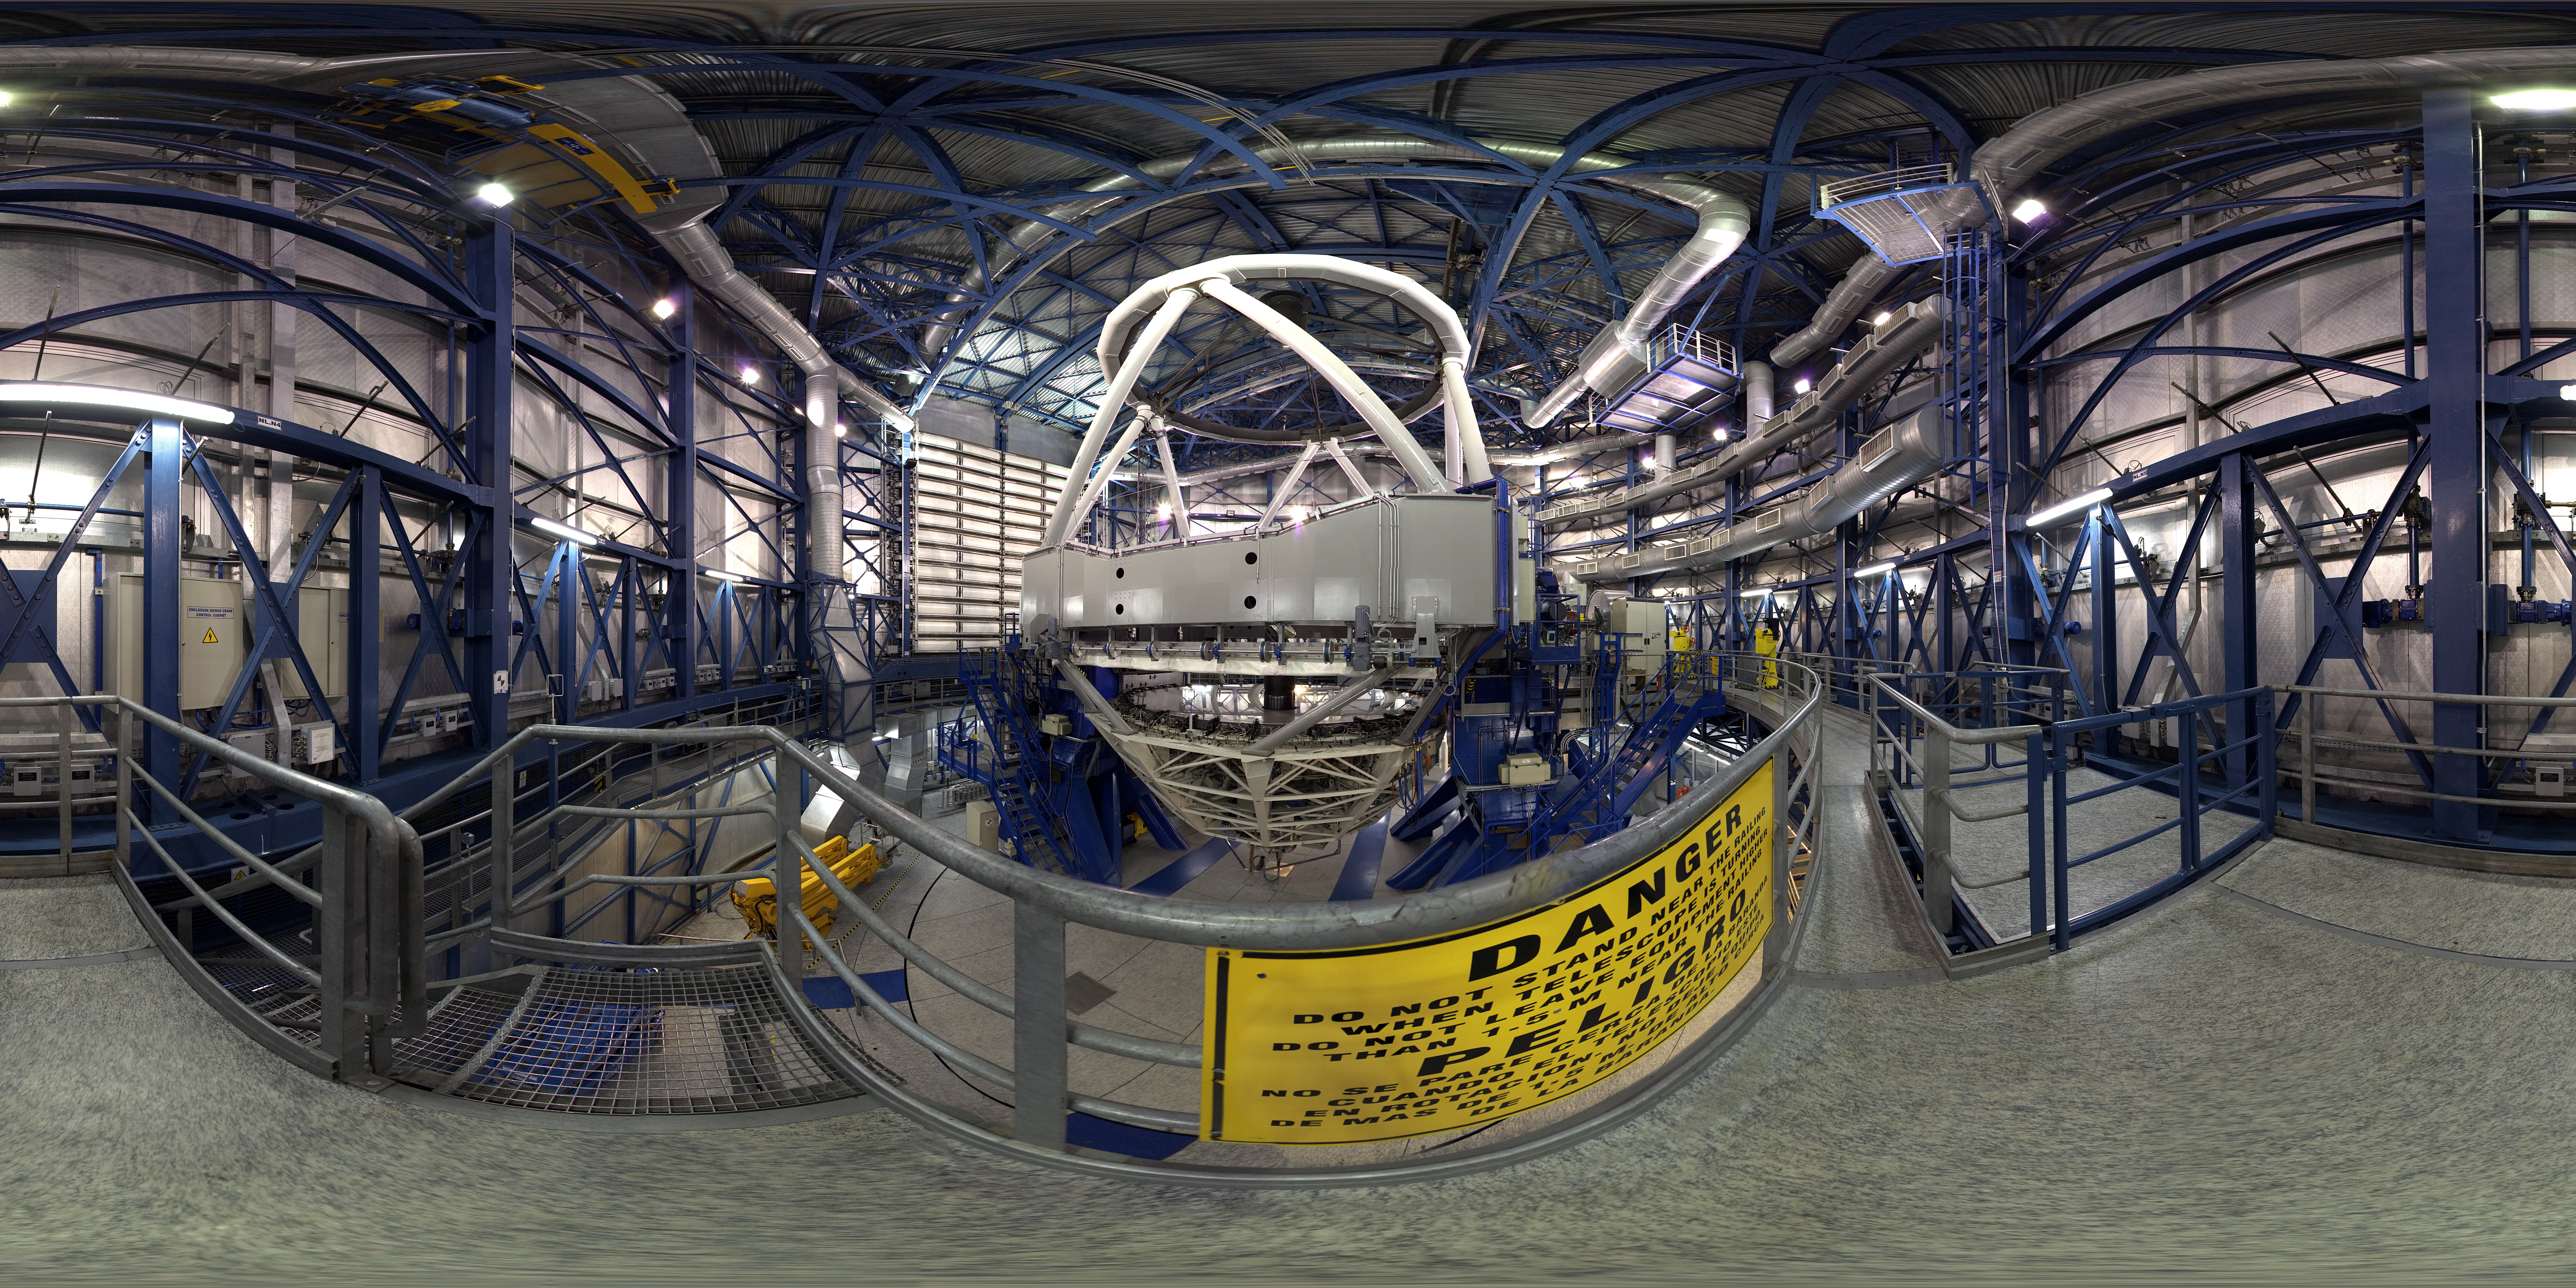

Panorama inside the dome

This 360 degree panorama shows the inside of the VLT Unit Telescope 4 - named Yepun. ESO's Very Large Telescope is the world's most advanced optical instrument, consisting of four Unit Telescopes with main mirrors of 8.2m diameter and four movable 1.8m diameter Auxiliary Telescopes. The four Unit Telescopes are named after names of objects in the sky in the Mapuche (Mapudungun) language.

Credit: ESO